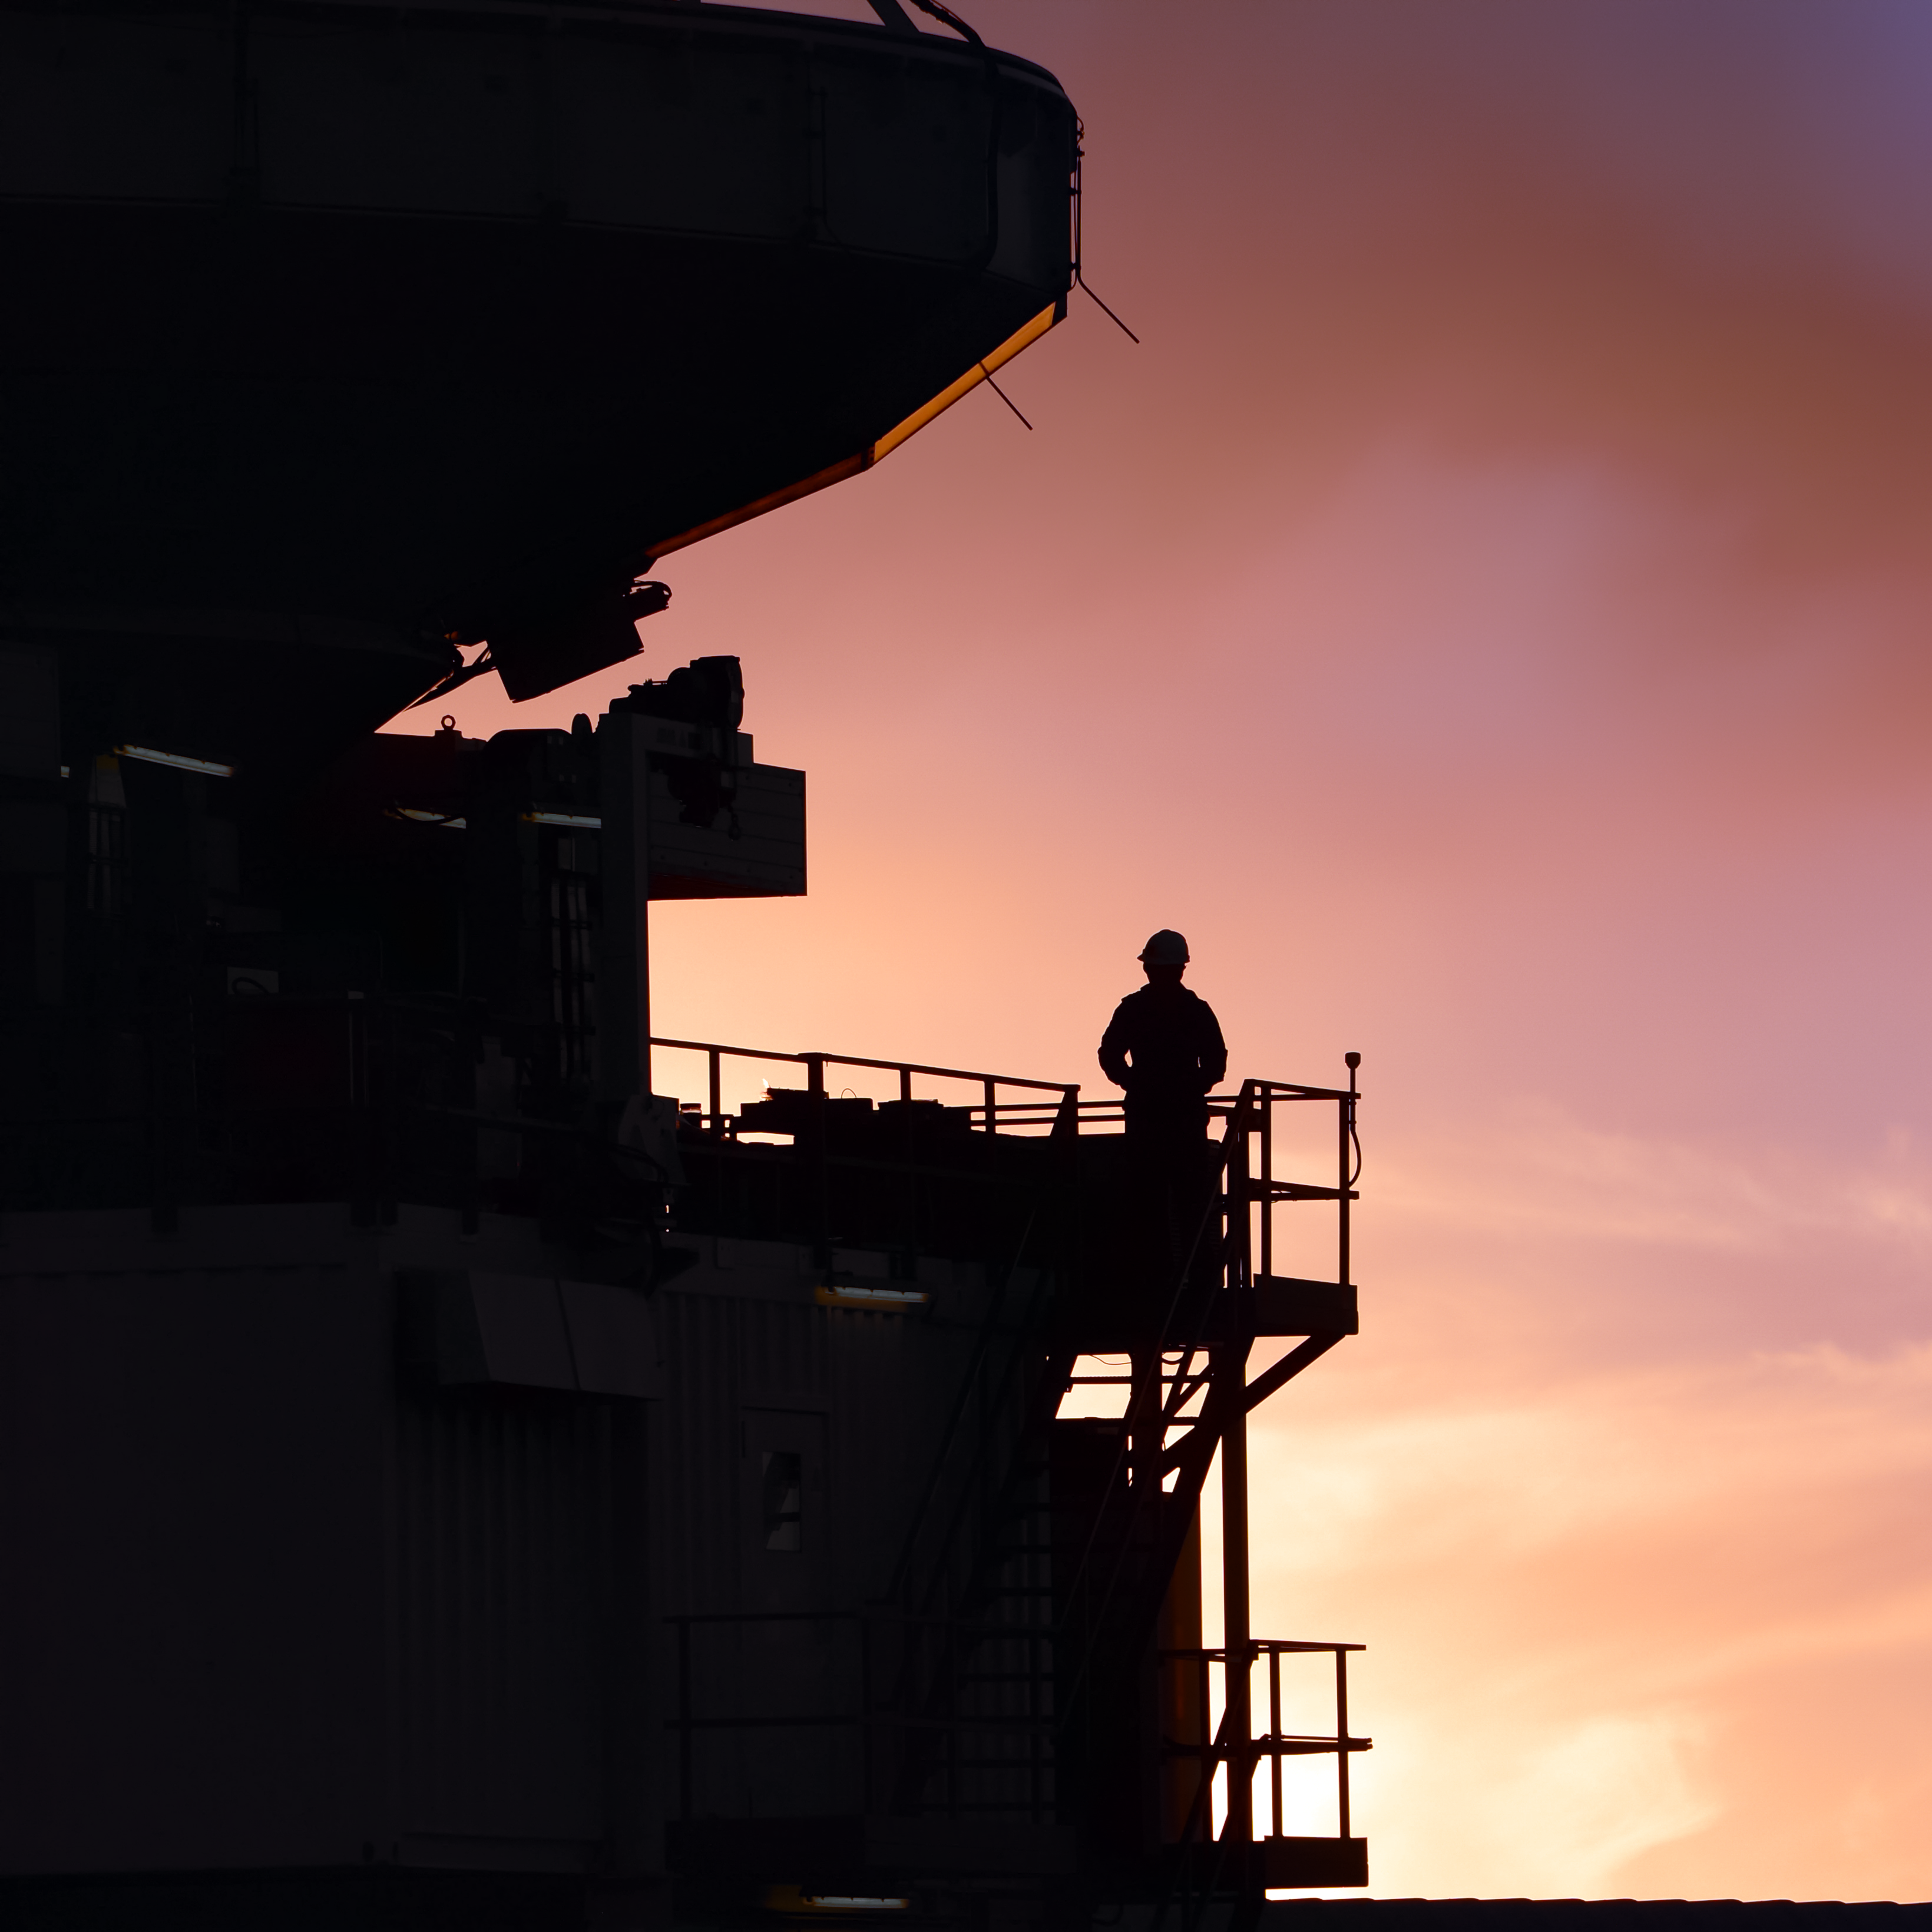

APEX in shadow

The silhouette of the Atacama Pathfinder Experiment telescope (APEX) by sunset time.

Credit: C. Durán/ESO